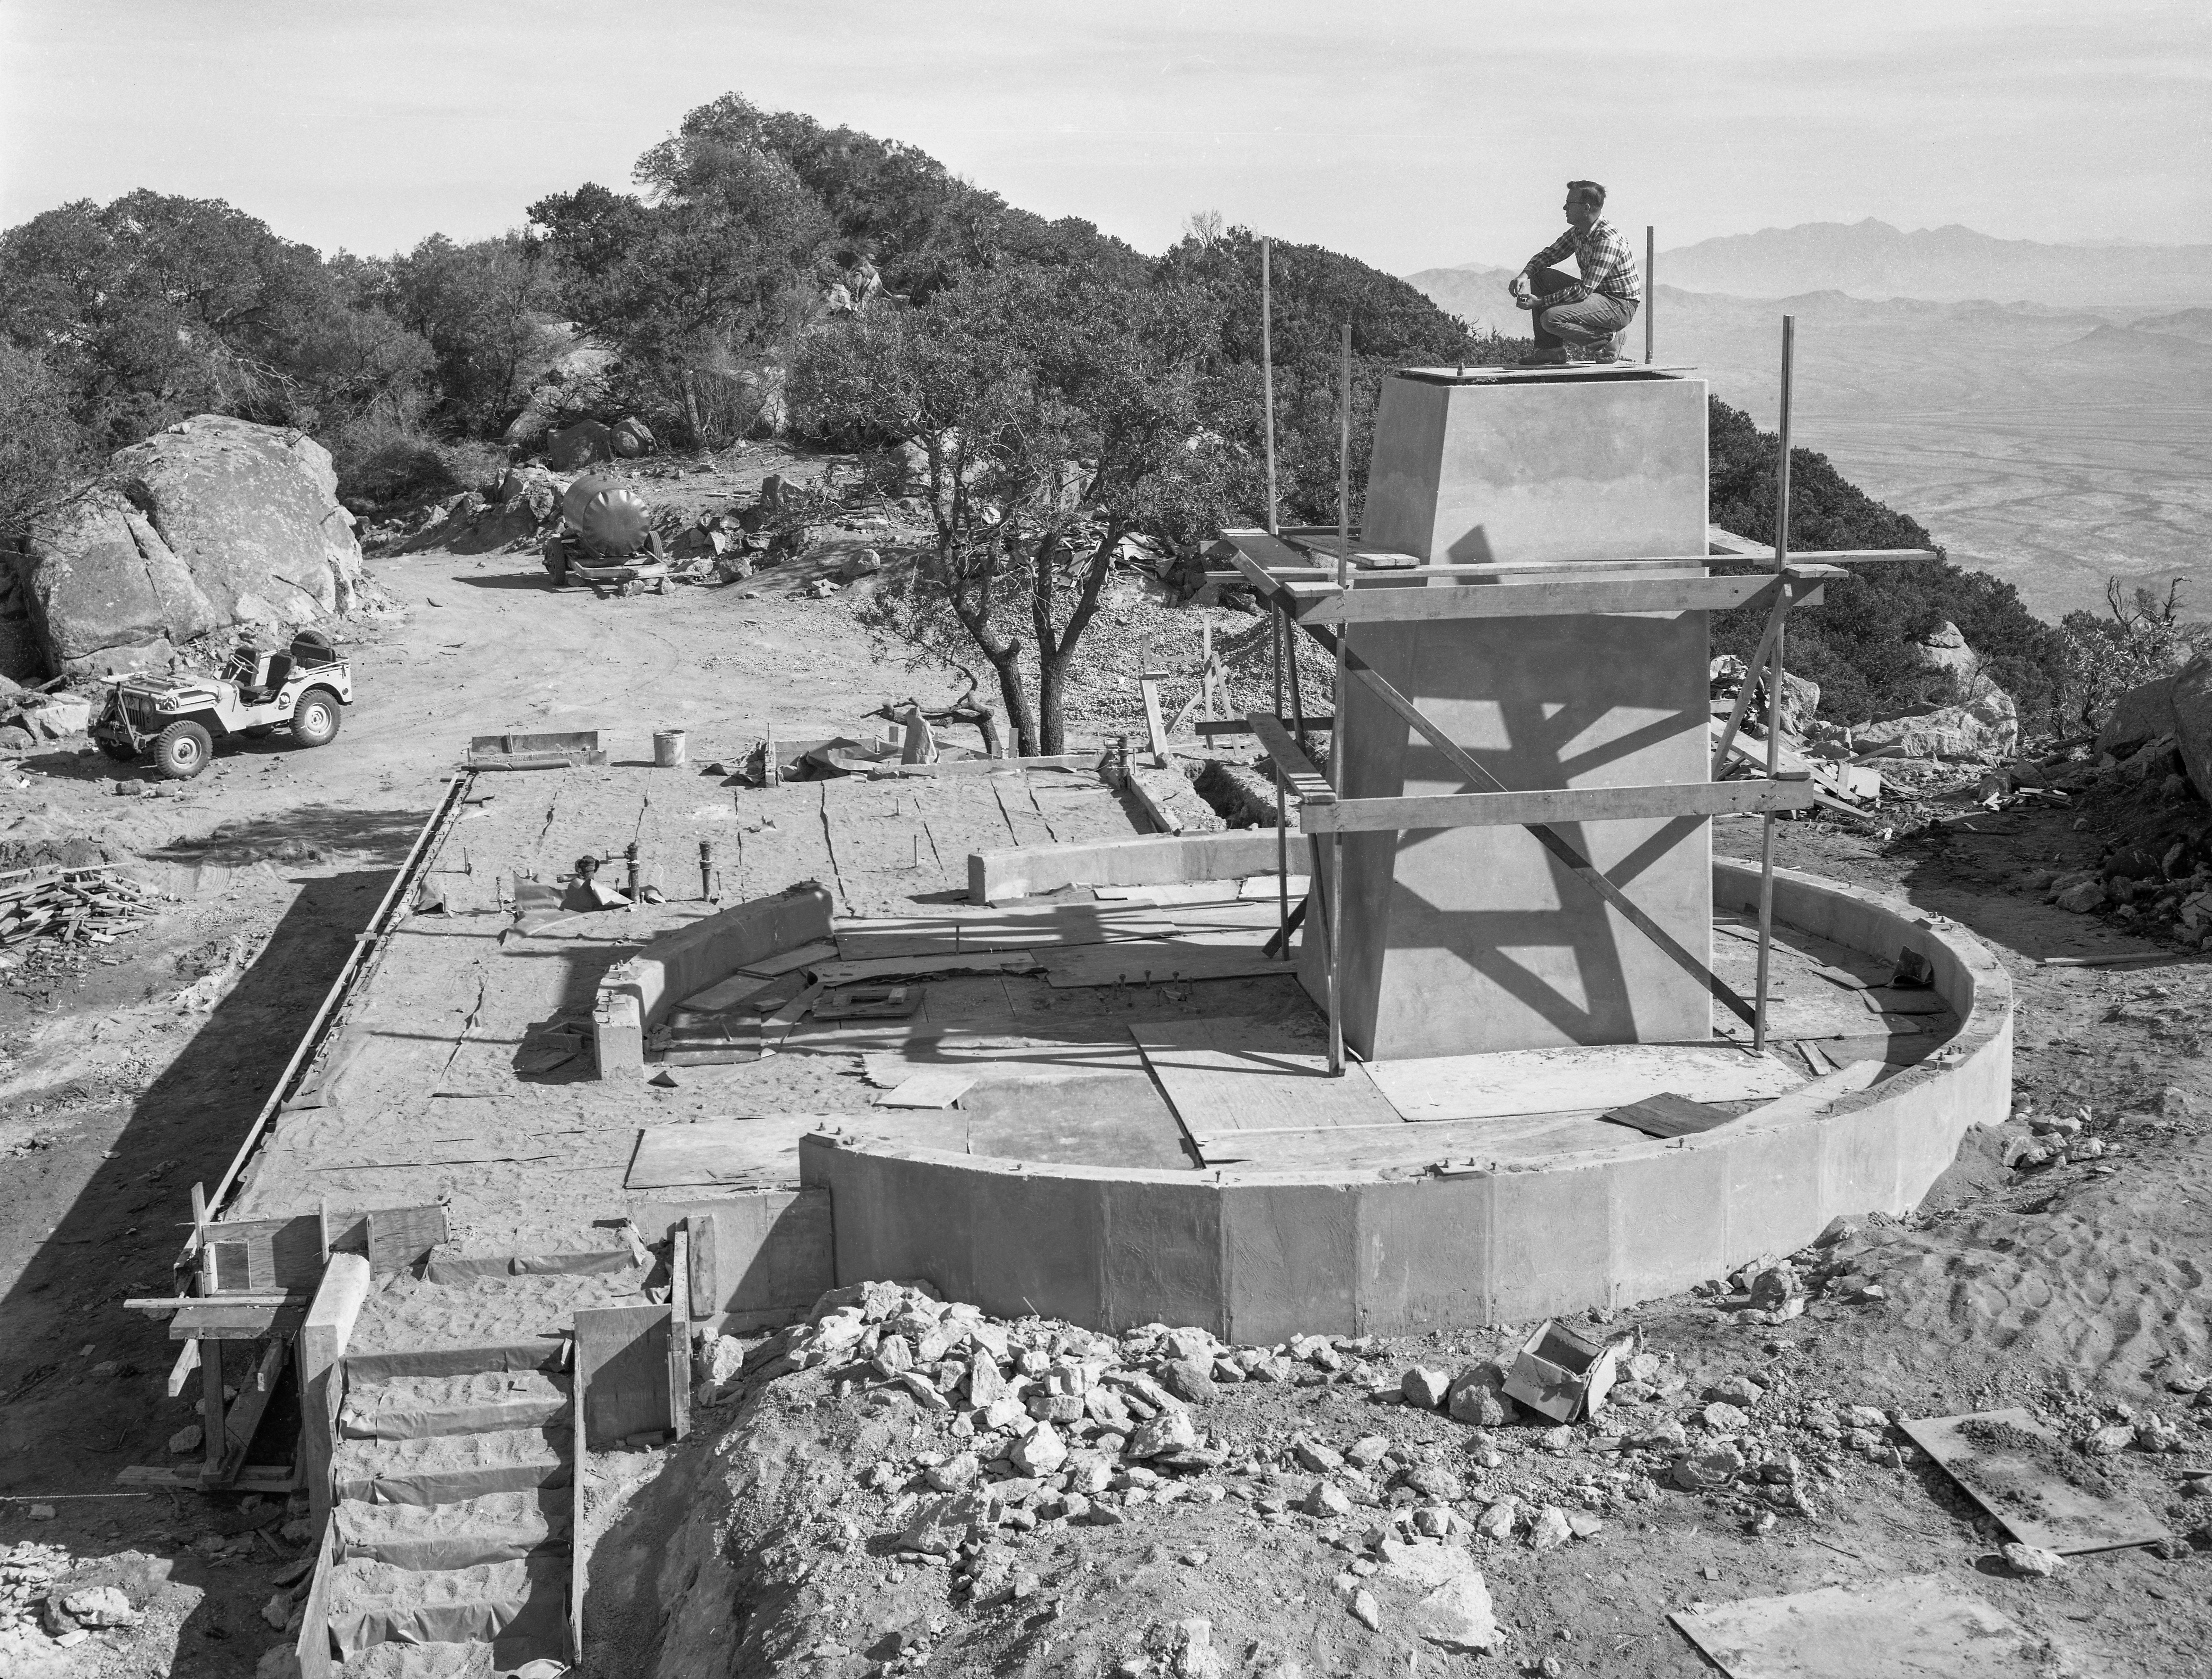

36-inch Telescope Pier Construction

This image is stored at NOIRLab Headquarters in Tucson, Arizona. For the original negative of this image, see KPNO Negatives envelope 641, number 1. It shows the (#1) 36-inch telescope pier construction. It was captured around 1958.

This image is part of NSF NOIRLab’s historical archives.

Credit: KPNO/NOIRLab/NSF/AURA